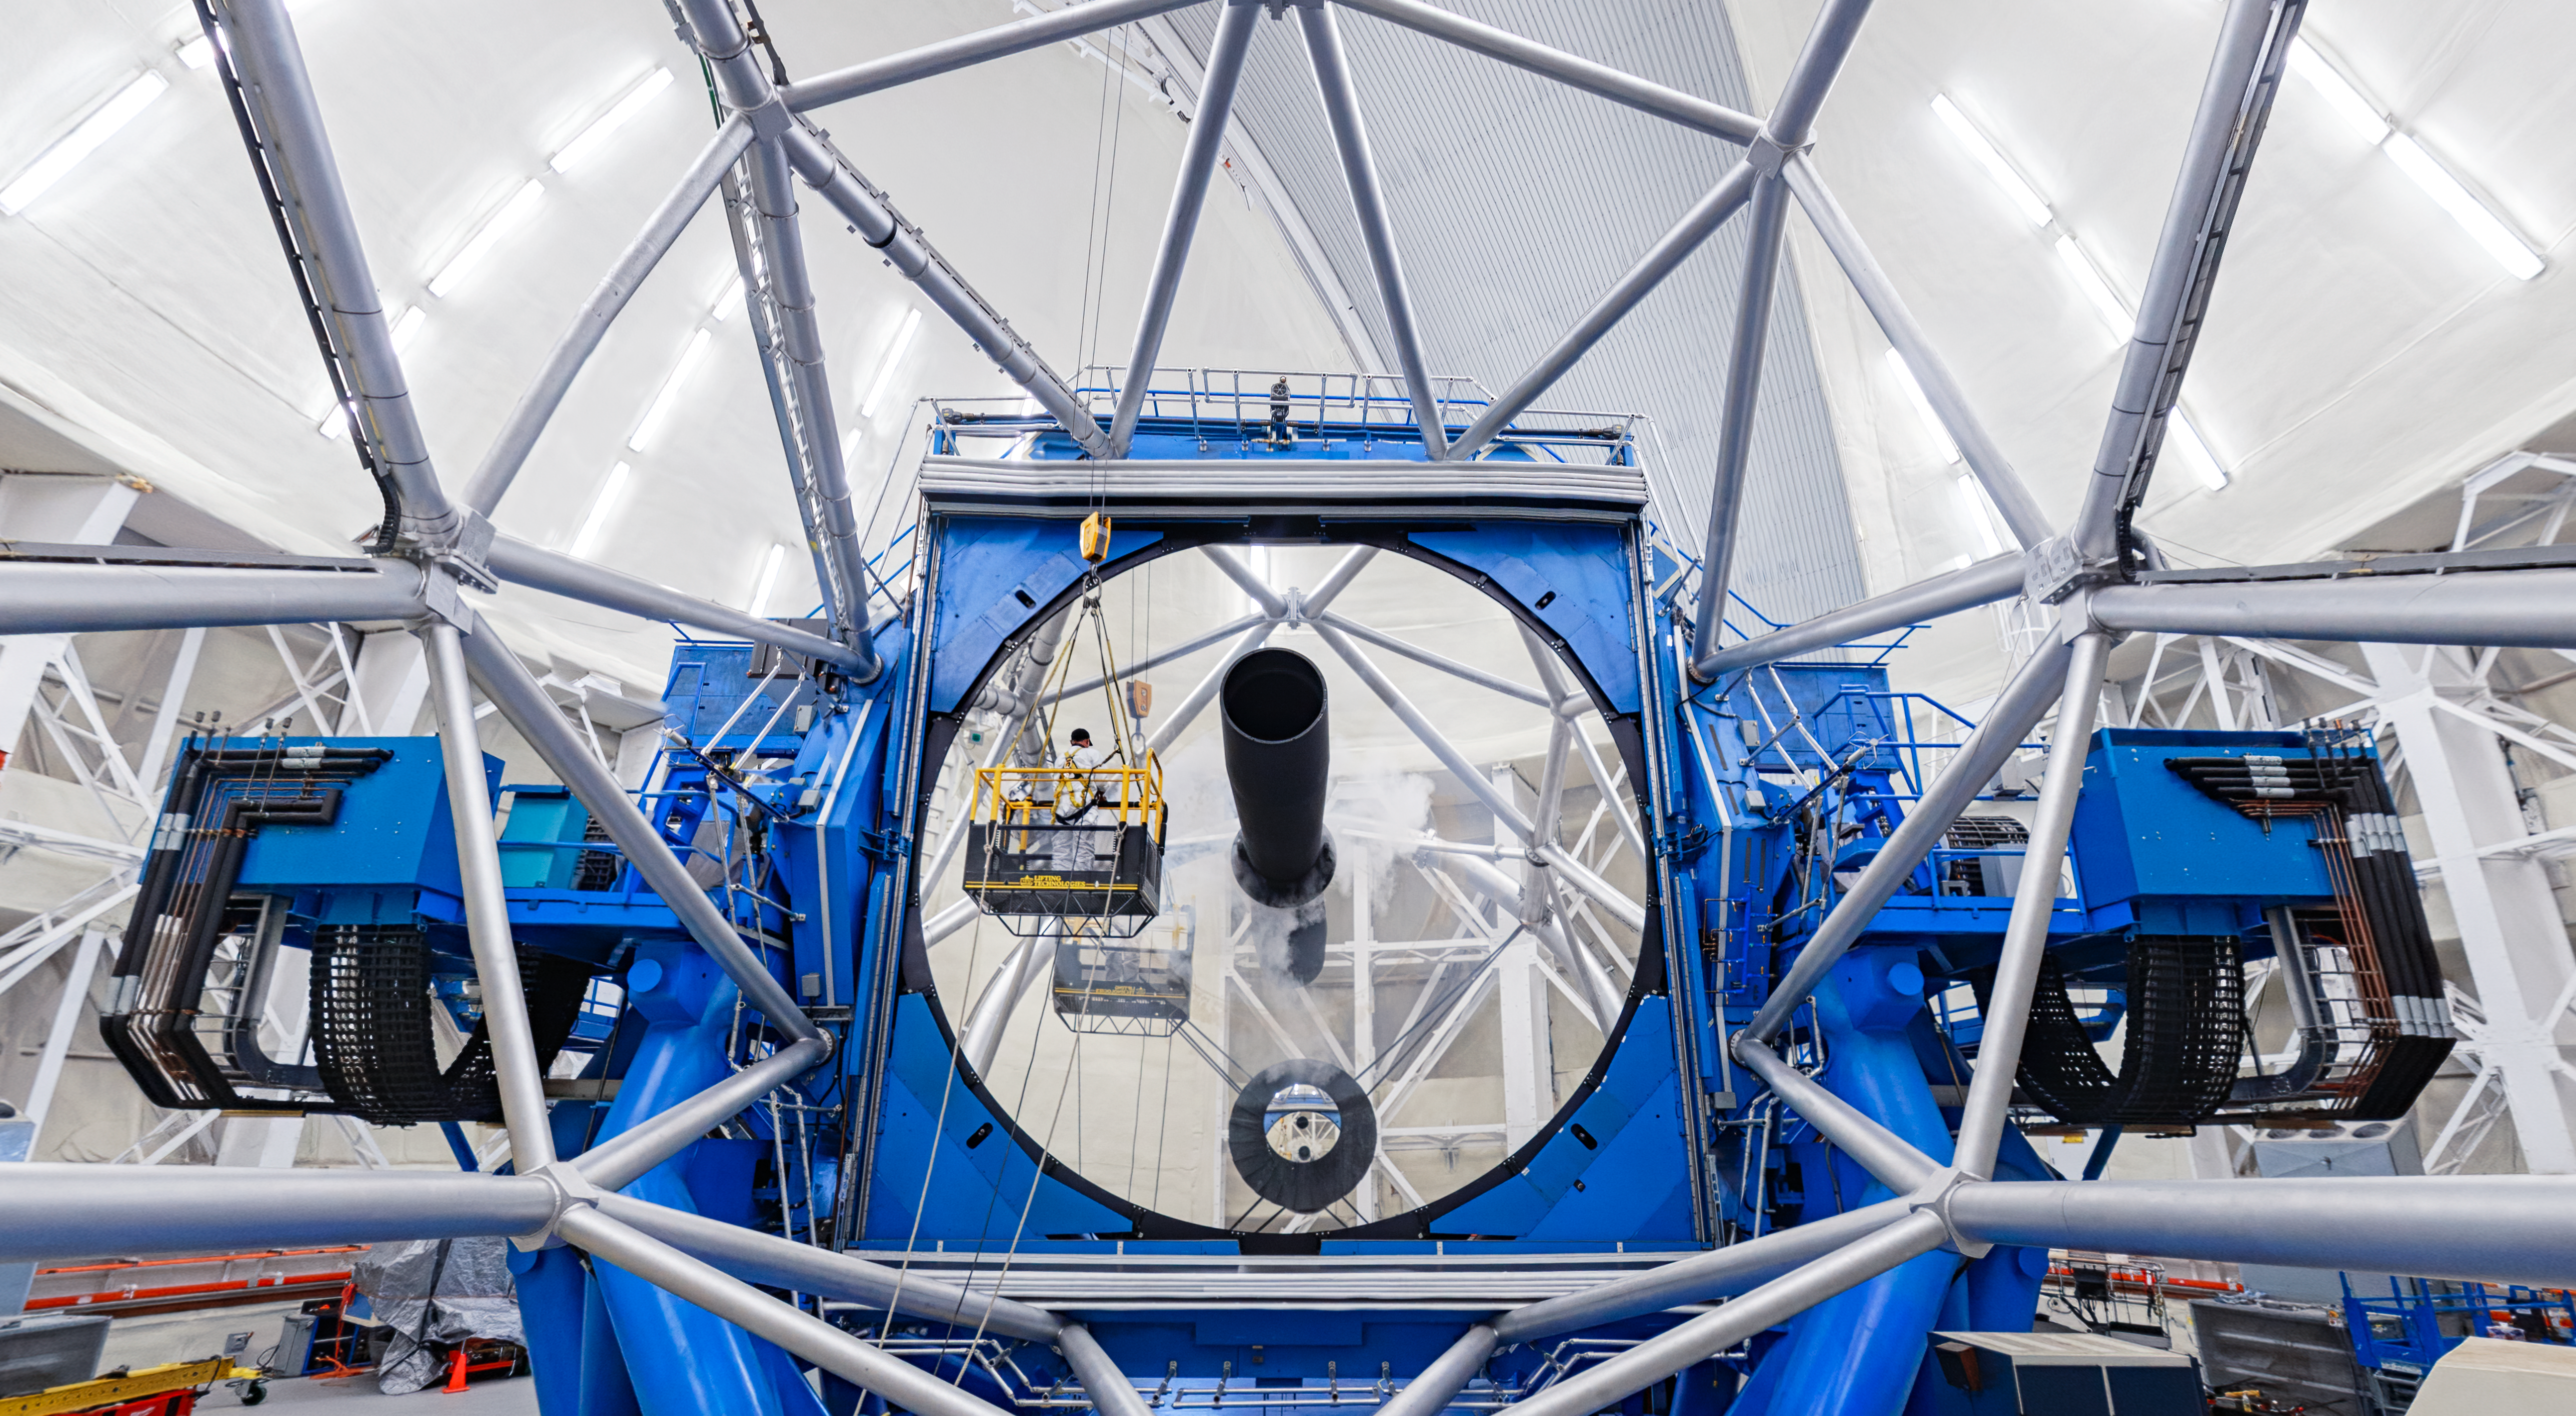

Gemini North Cleaning

A view of the Gemini North telescope being cleaned. Two workers can be seen in front of the huge 8.1-meter primary mirror. Gemini North is part of the International Gemini Observatory, a program of NSF NOIRLab.

Credit: NOIRLab/AURA/NSF/P. Horálek